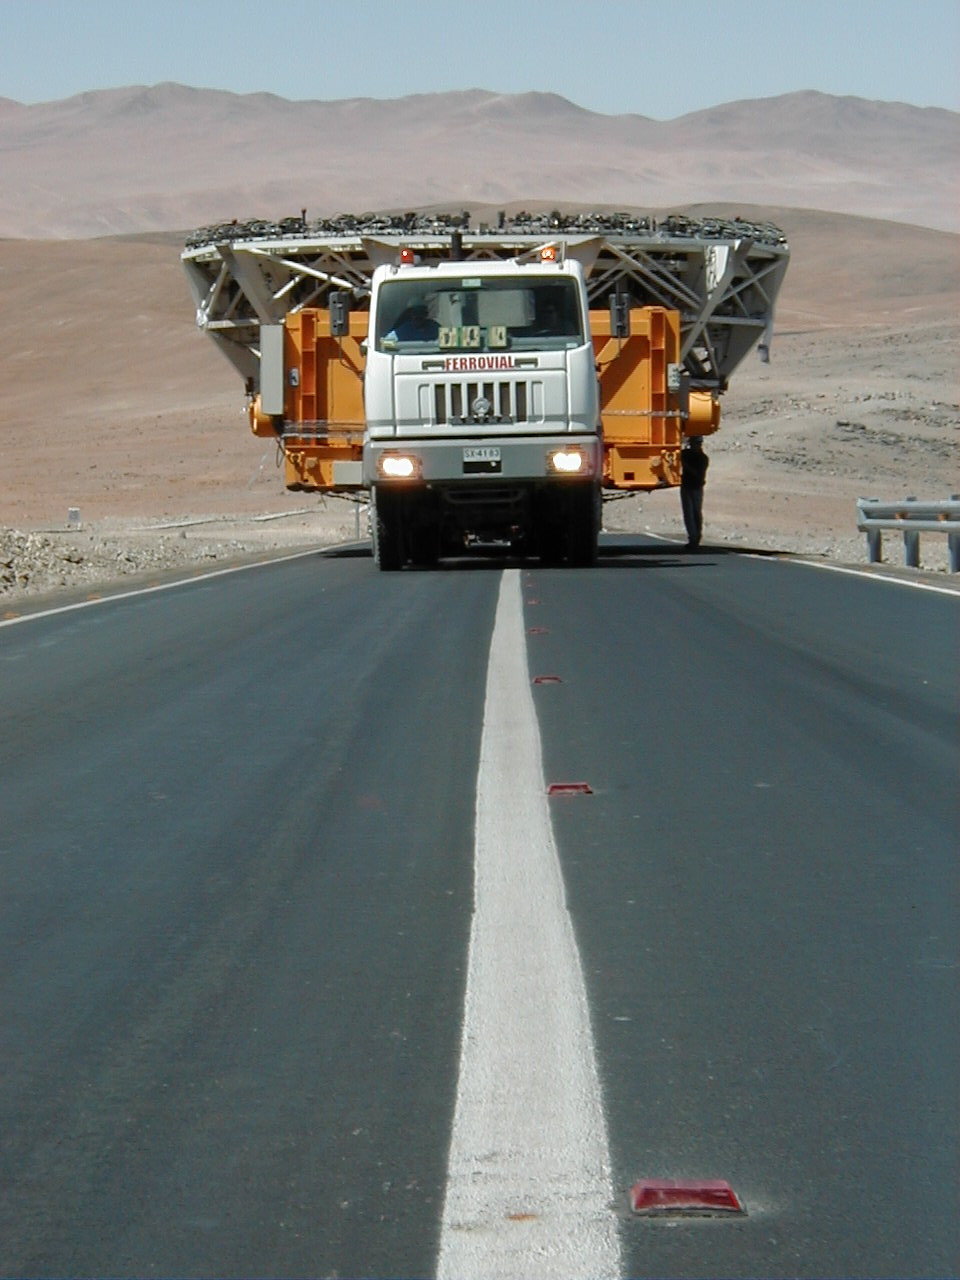

M1 cell: moved up the mountain

Following successful tracking tests with MELIPAL and subsequent removal of the dummy concrete mirror at the MMB facility, the "empty" third M1 Cell is again moved up the mountain, to be stored under the MELIPAL structure until the installation of the 8.2-m Zerodur mirror in mid-November 1999.

Credit: ESO